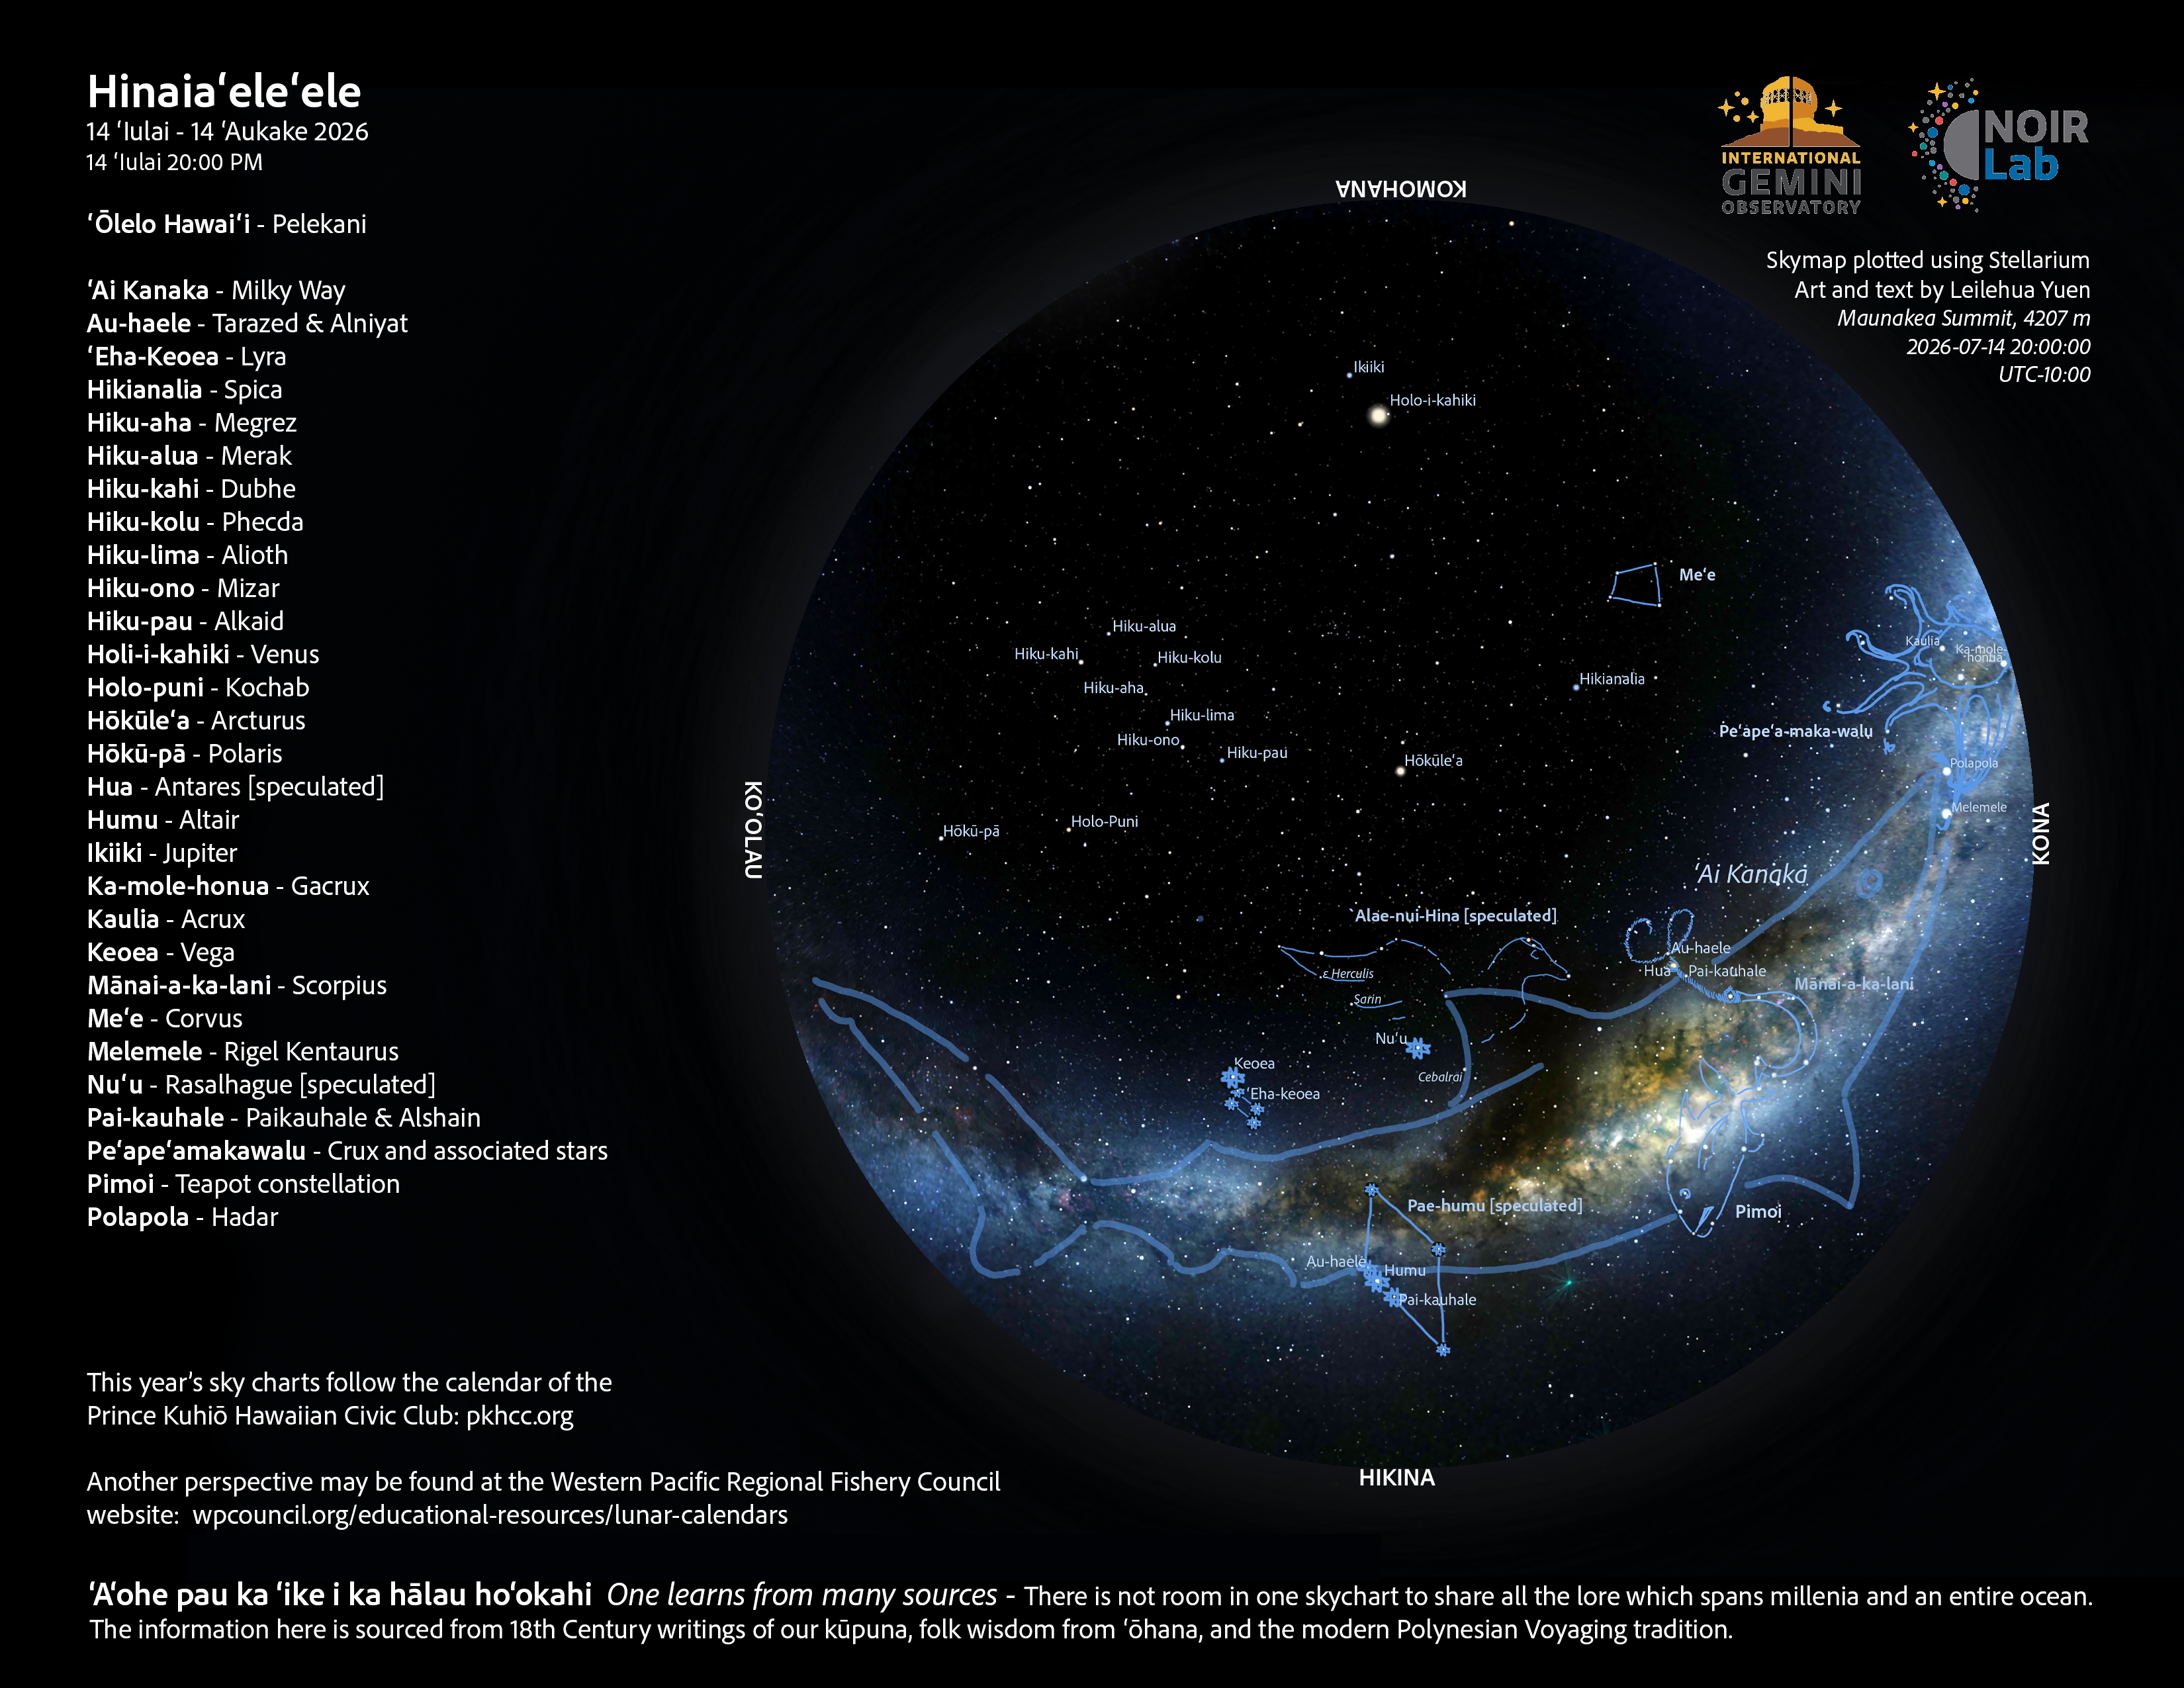

An evening view of the skies over Hawaiʻi for Hinaiaʻeleʻele 2026 (14 July–12 August).

Credit: NOIRLab/NSF/AURA/L. Yuen